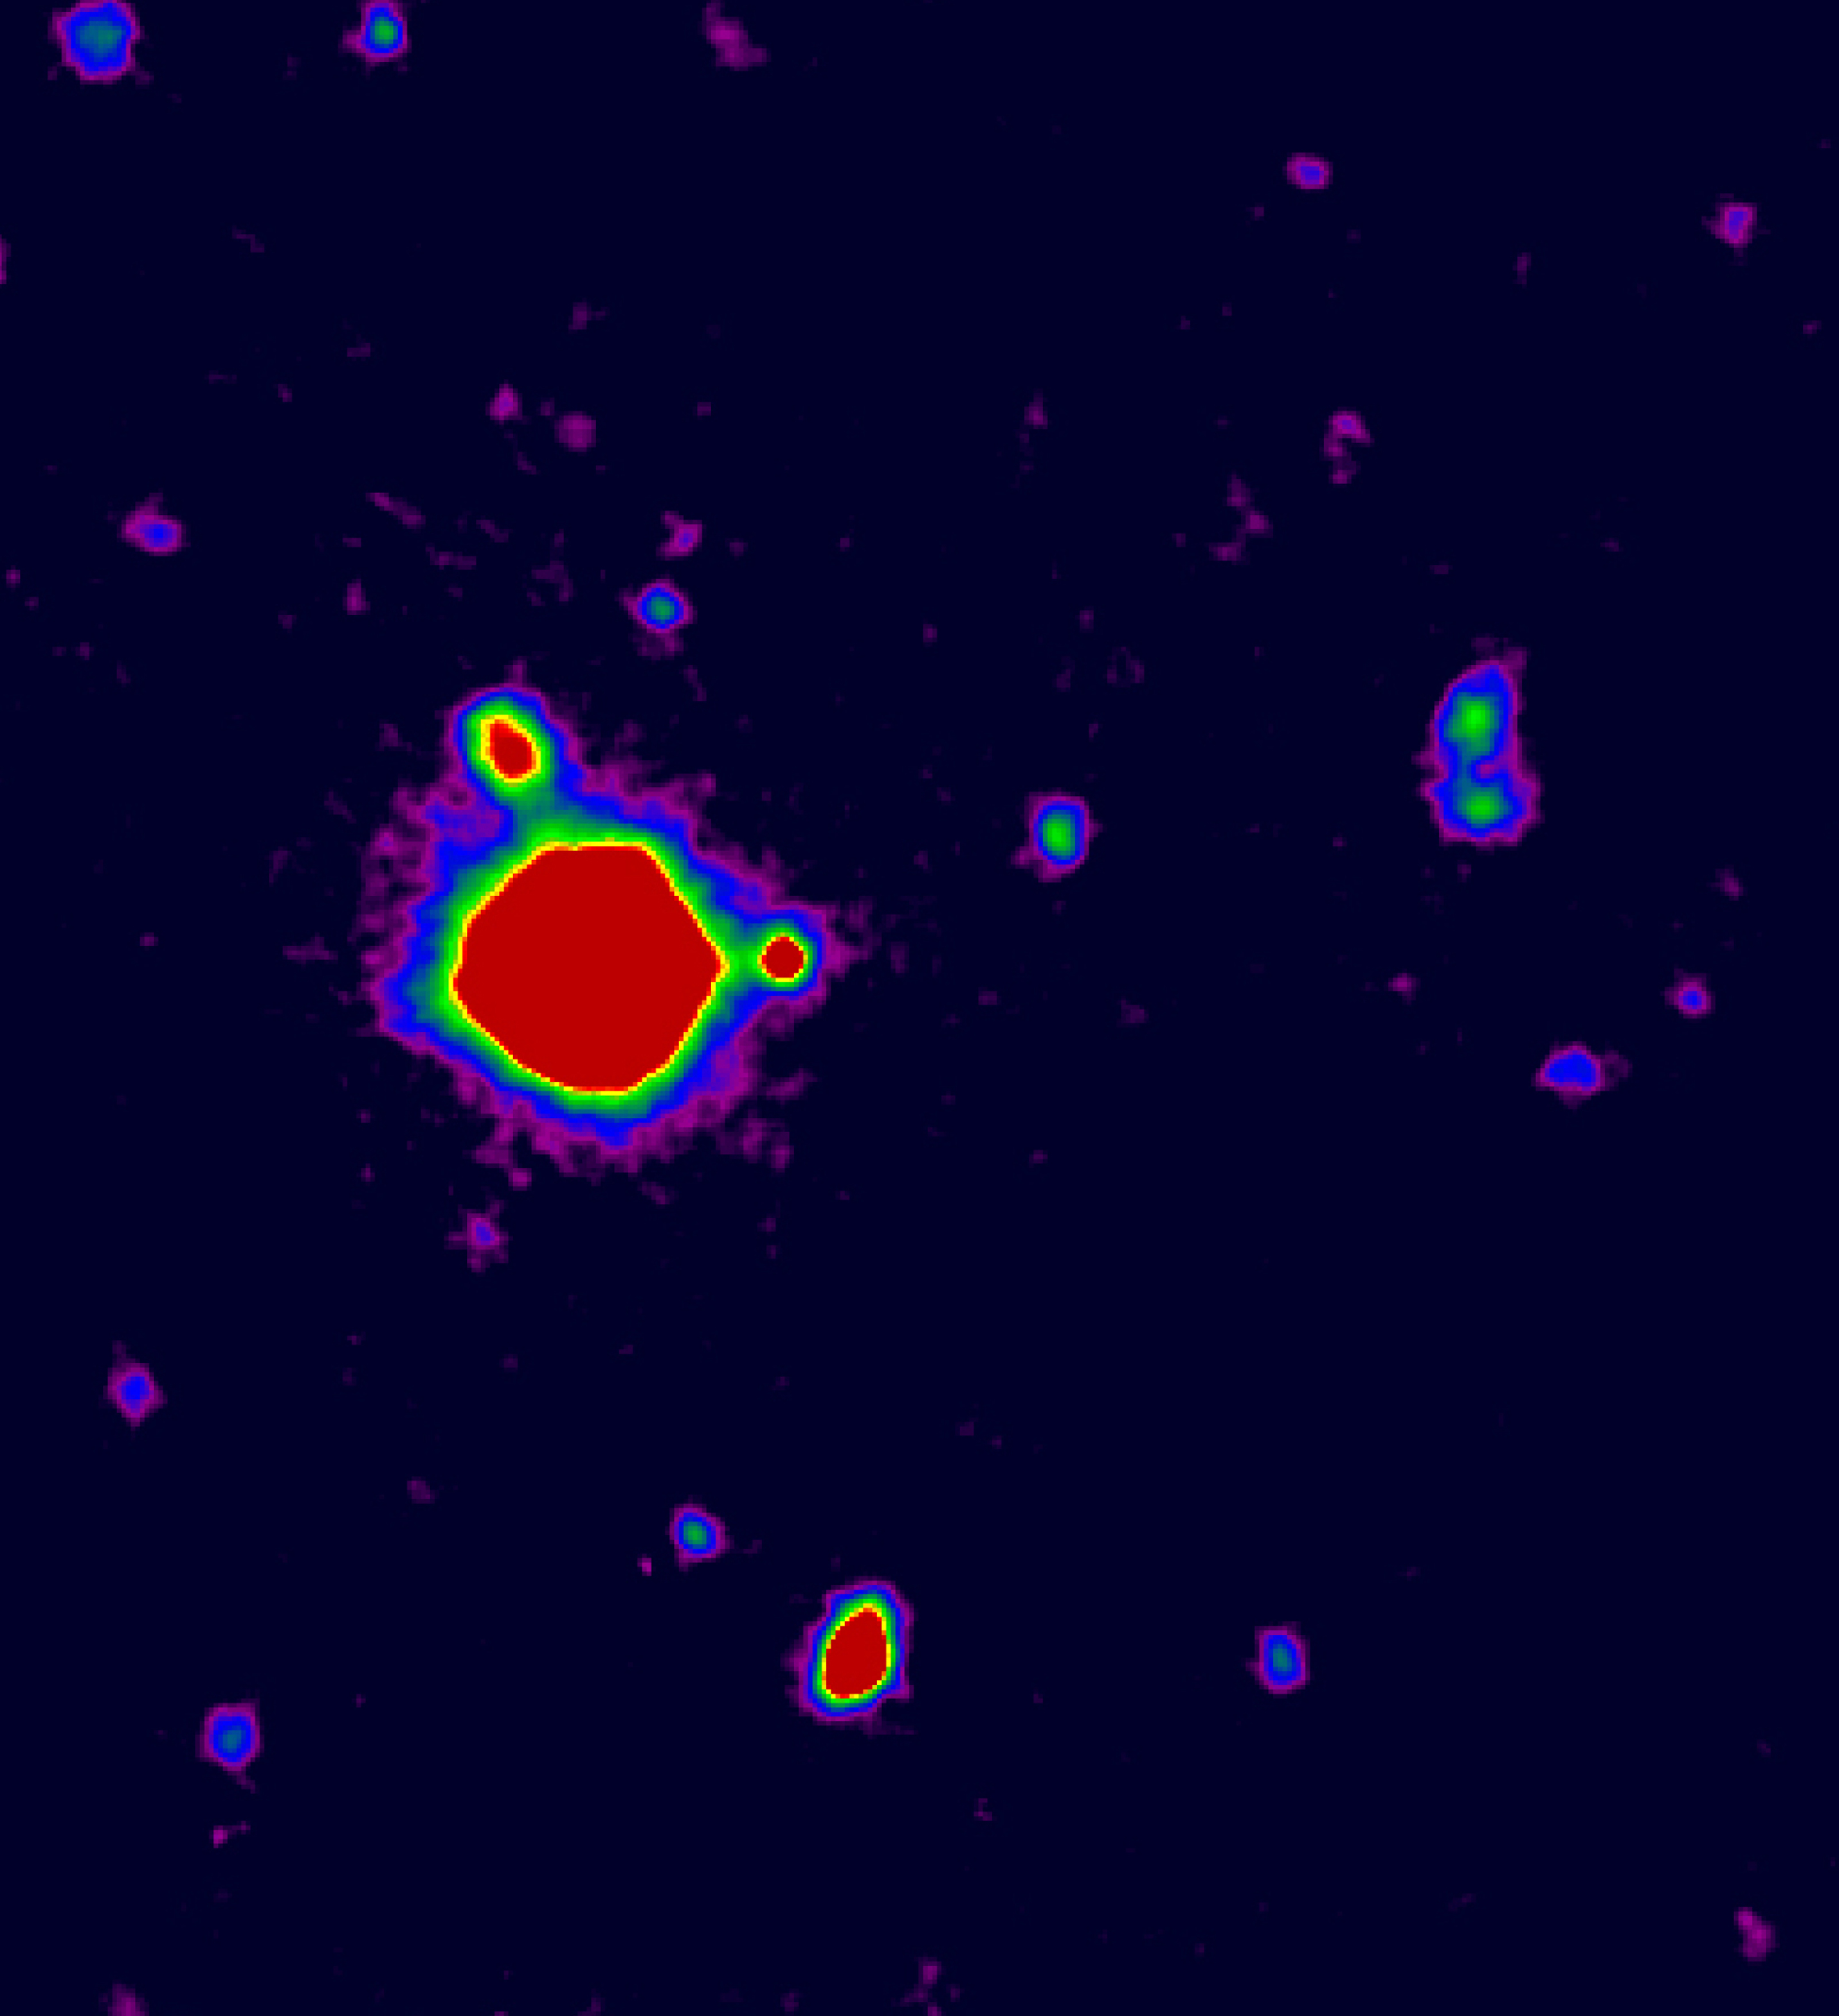

Radio-weak quasar J2233-606

The image is a false-colour reproduction of a B-band image of the field around the radio-weak quasar J2233-606 in the Hubble Deep Field South (HDF-S)

Credit: ESO